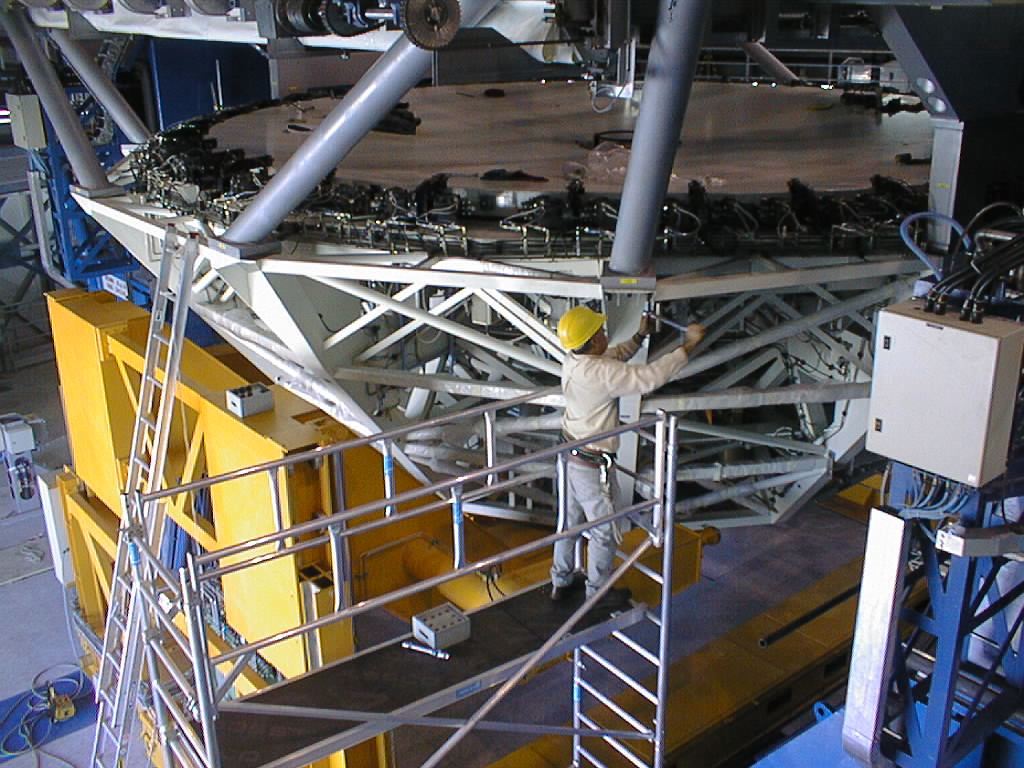

Installation of M1 cell with dummy mirror on VLT UT2

The fit between the M1 Cell and the UT2 structure is checked. (Photo obtained on December 13, 1998).

Credit: ESO